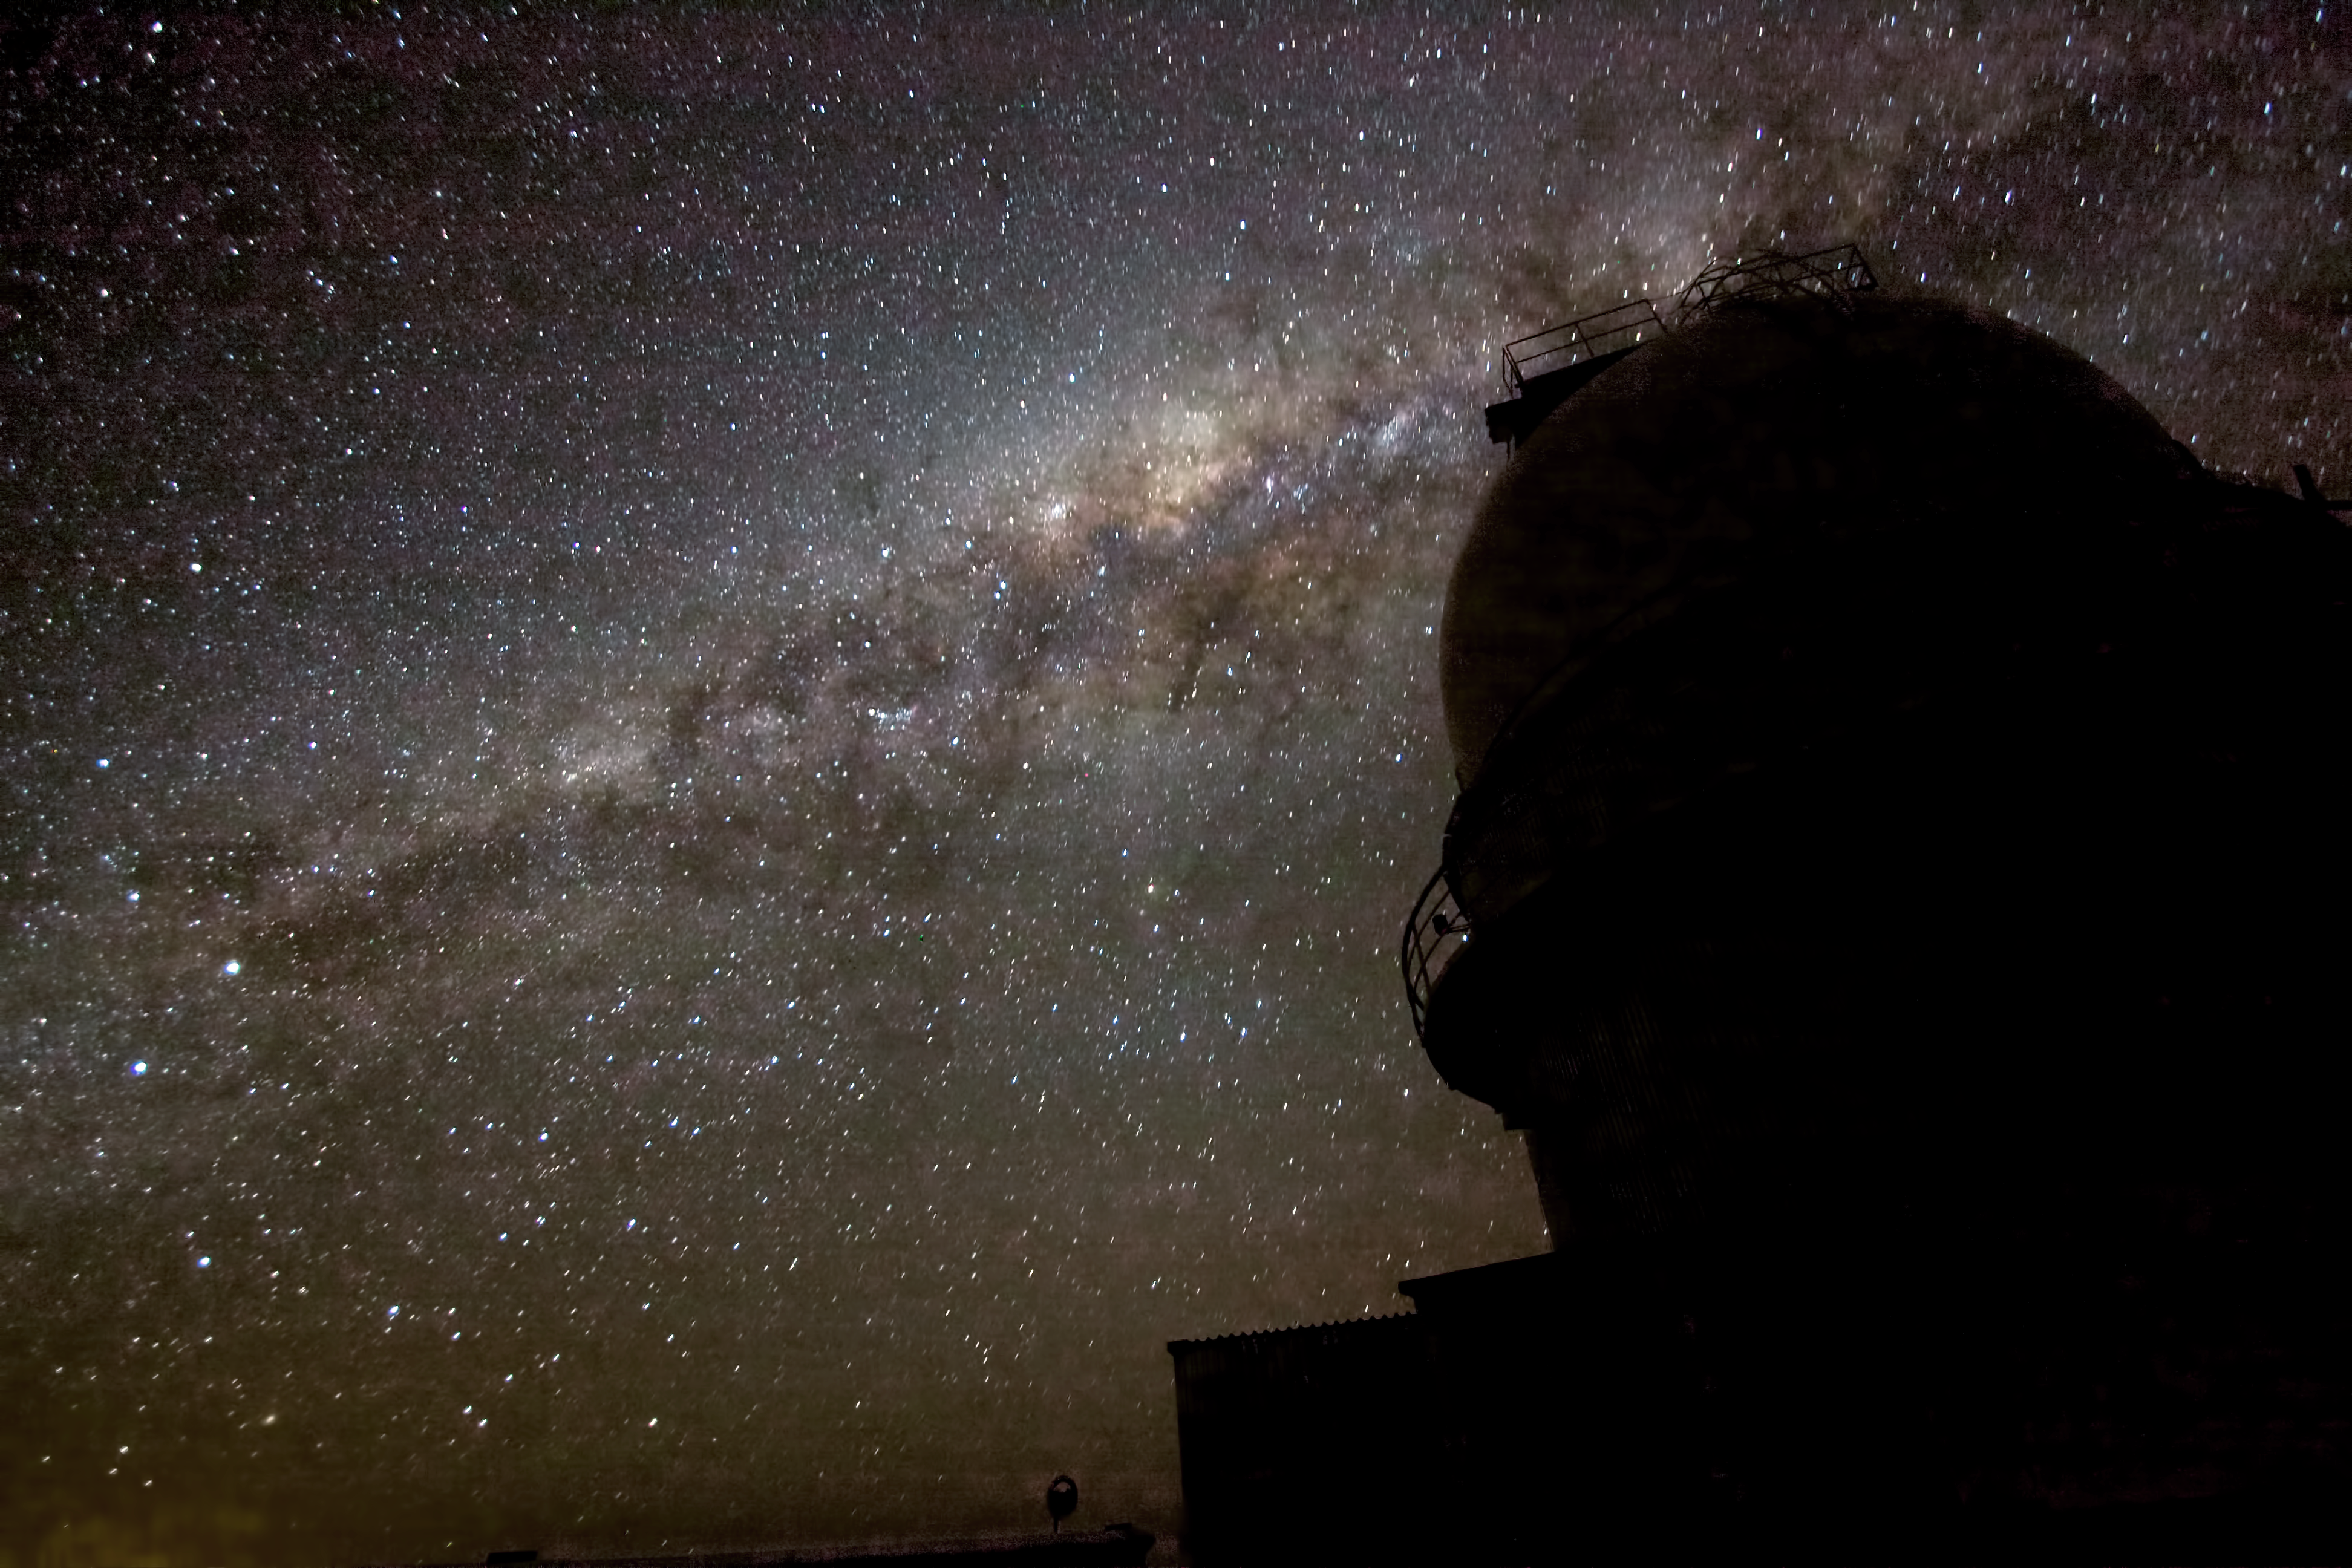

The night sky over La Silla

The night sky over La Silla.

Credit: ESO/A. Fitzsimmons